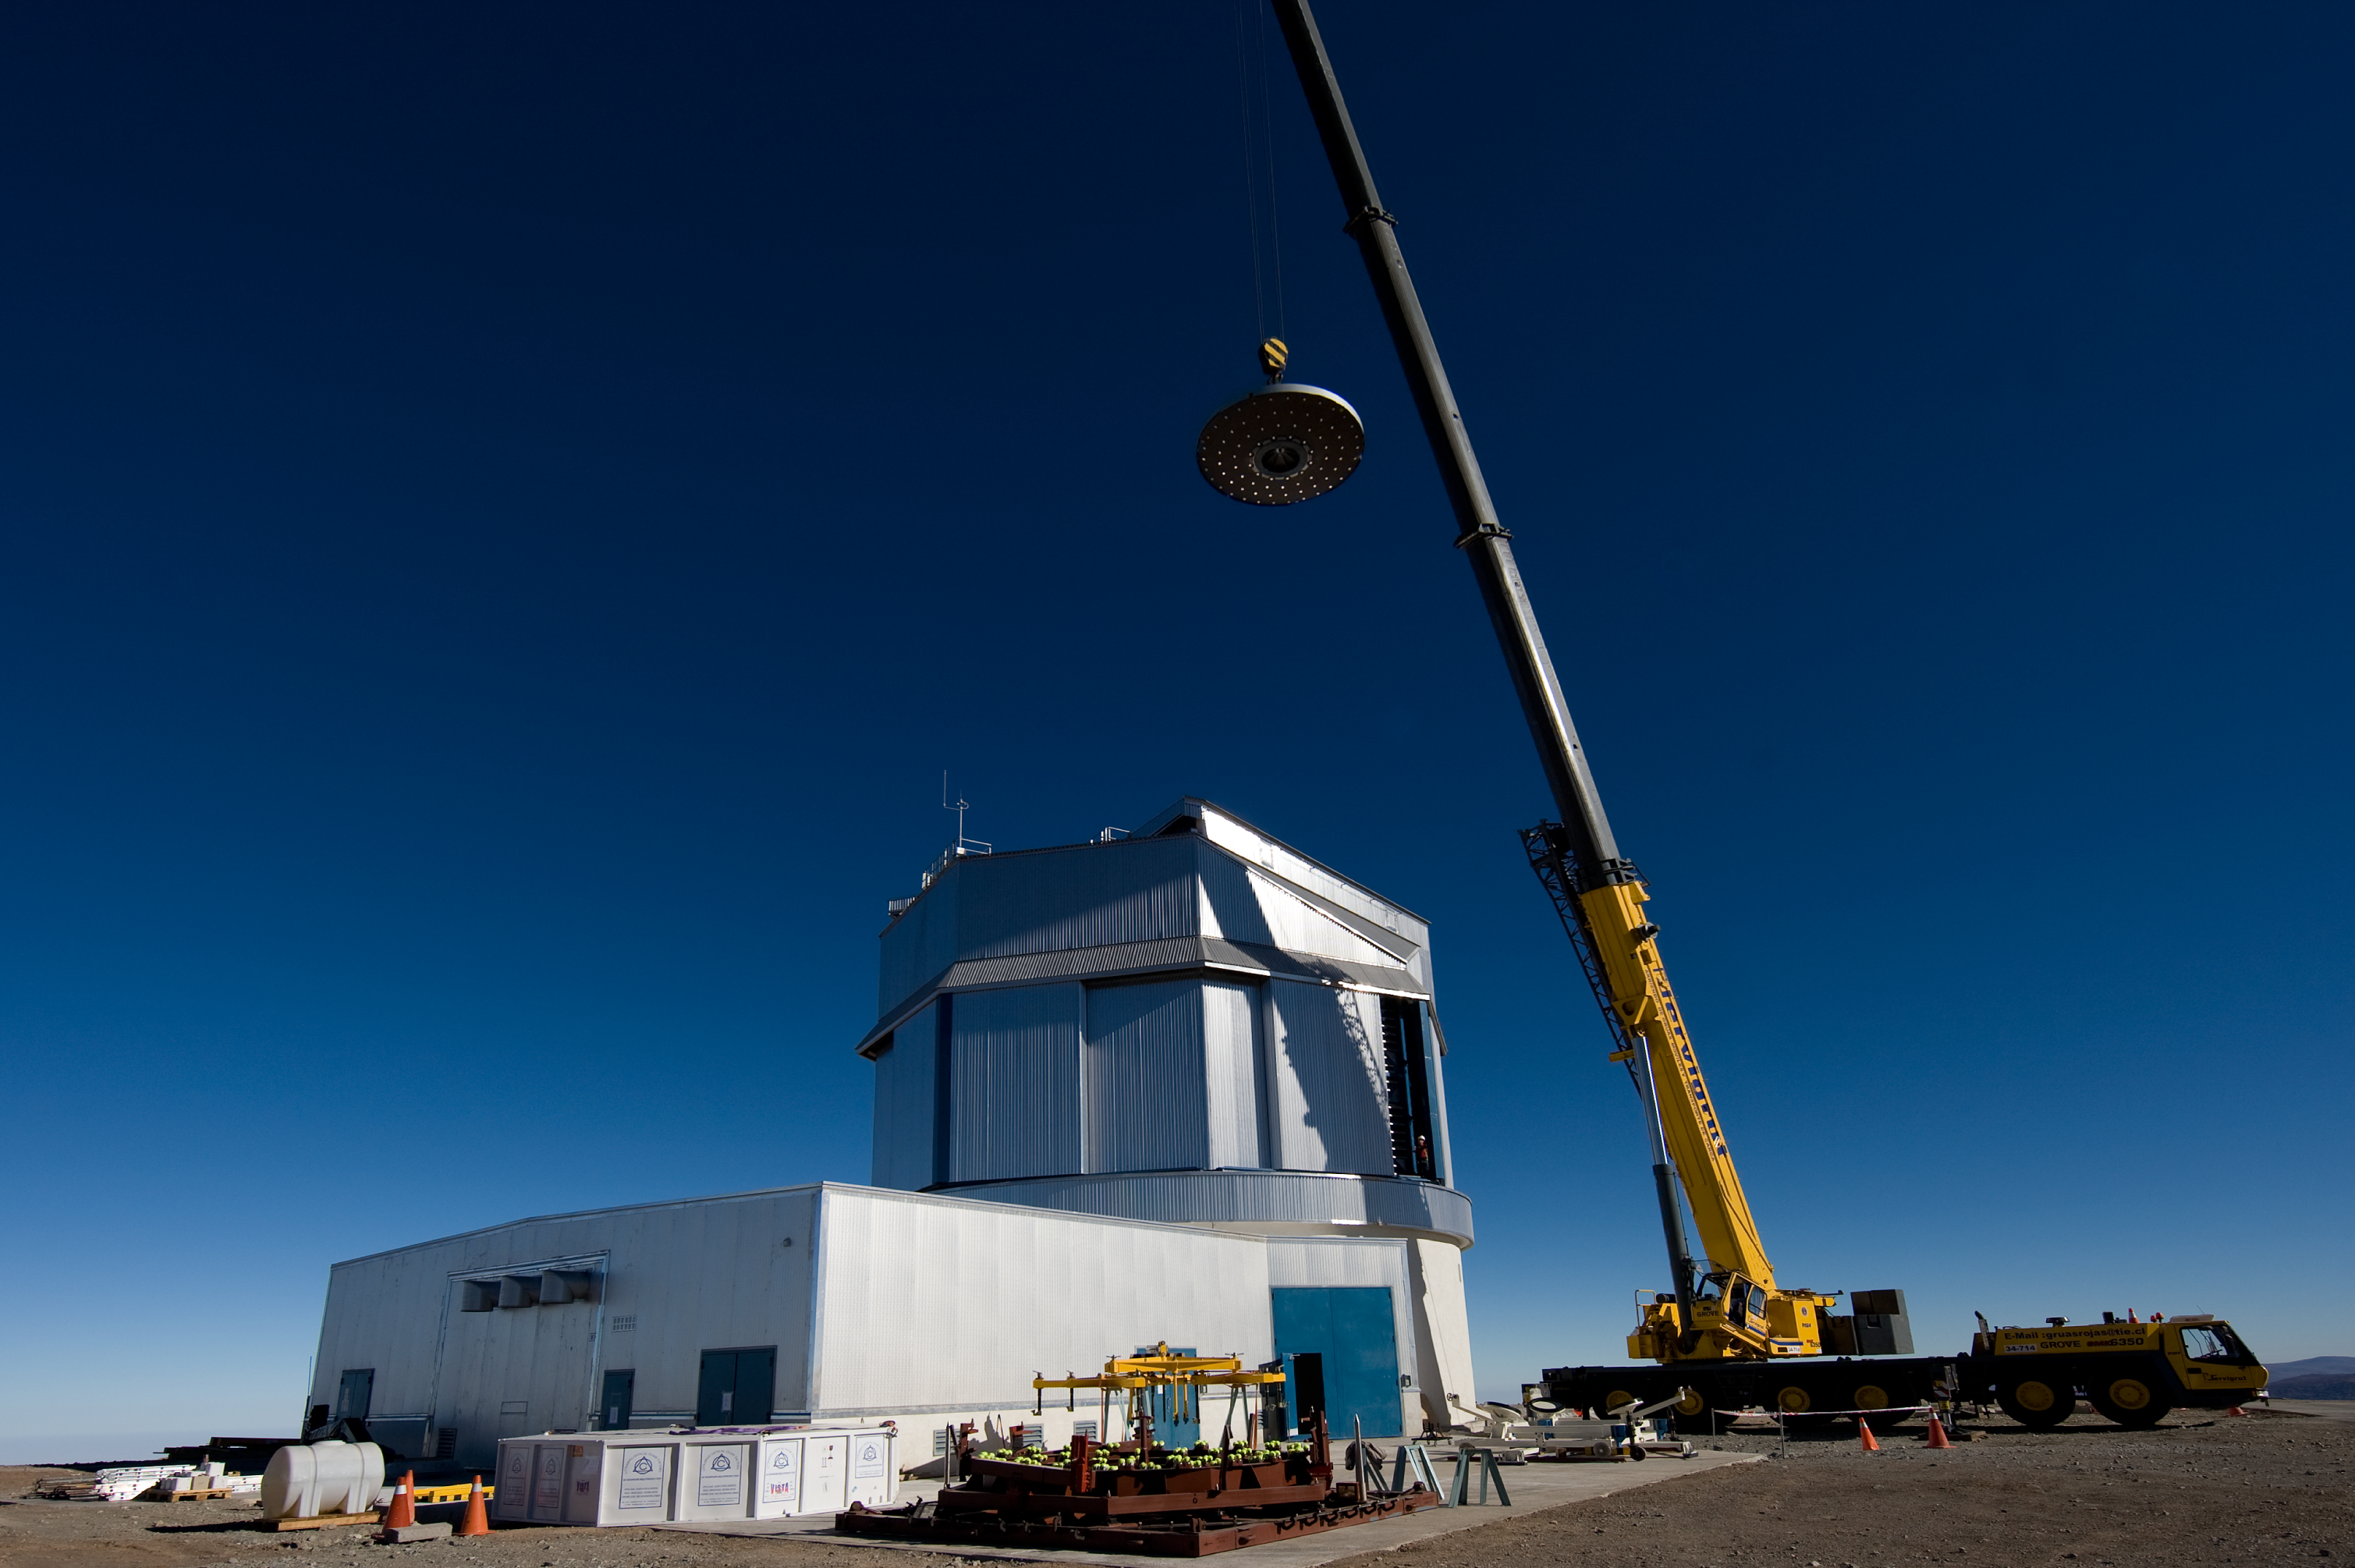

The VISTA Mirror at Paranal

A 4.1-metre diameter primary mirror, a vital part of the world''s newest and fastest survey telescope, VISTA (the Visible and Infrared Survey Telescope for Astronomy) has been delivered to its new mountaintop home at Cerro Paranal, Chile. The mirror arrived over the Easter weekend (22 to 23 March 2008) at the Paranal Observatory where the telescope has been assembled at an altitude of 2518m, in Chile''s Atacama Desert.

Credit: ESO/H. Boffin